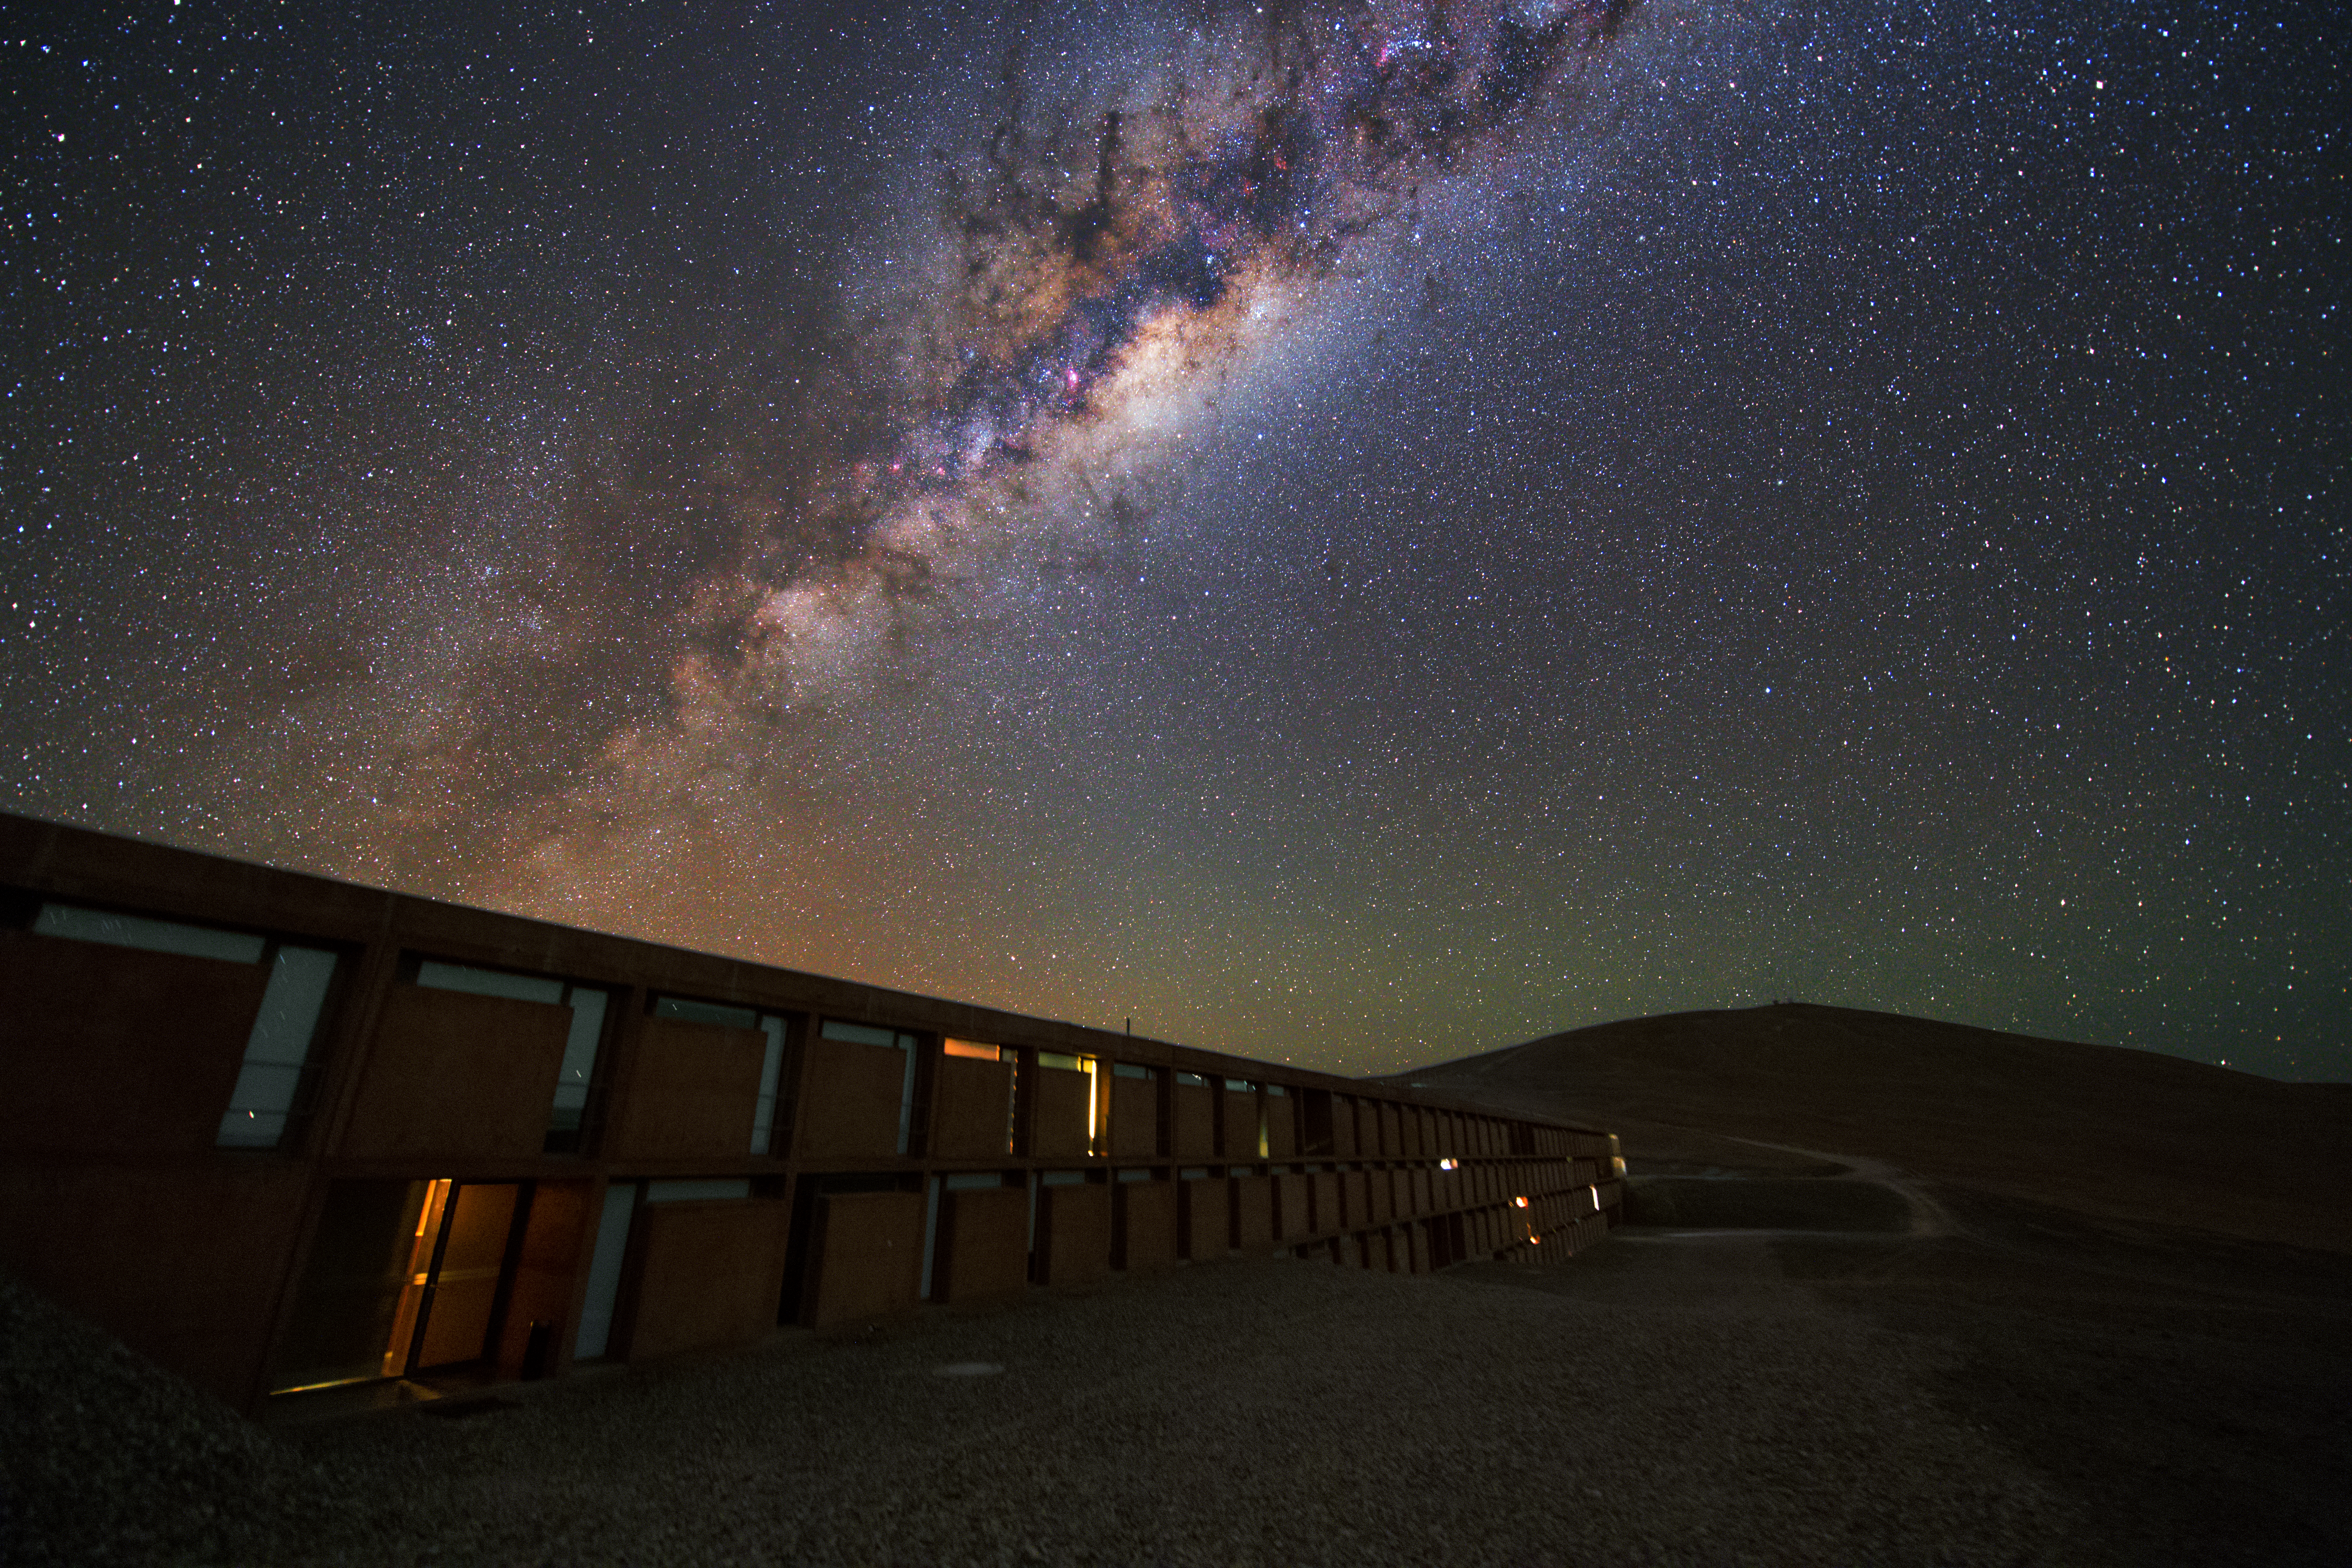

At home in the Milky Way

The modern building in this image is the Residencia at ESO's Paranal Observatory in Chile, a home from home for the many professionals and technicians working at the observatory. Above the astronomers’ home in the Atacama Desert, the image shows the Milky Way galaxy — our home in the Universe.

The Residencia was designed by the German architects Auer+Weber, and integrates perfectly into the arid landscape of the Atacama Desert in order to disturb astronomical observations as little as possible. The sandy colour and modern design of the building suit the Mars-like terrain around the observatory. The Residencia was chosen as the perfect hide-out for the Bond villain in the movie Quantum of Solace, and was blown up — only virtually — in one of the key scenes.

Paranal Observatory hosts ESO's Very Large Telescope (VLT), as well as four Auxiliary Telescopes that can work together to form the Very Large Telescope Interferometer (VLTI)

Credit: ESO/Y. Beletsky (LCO)